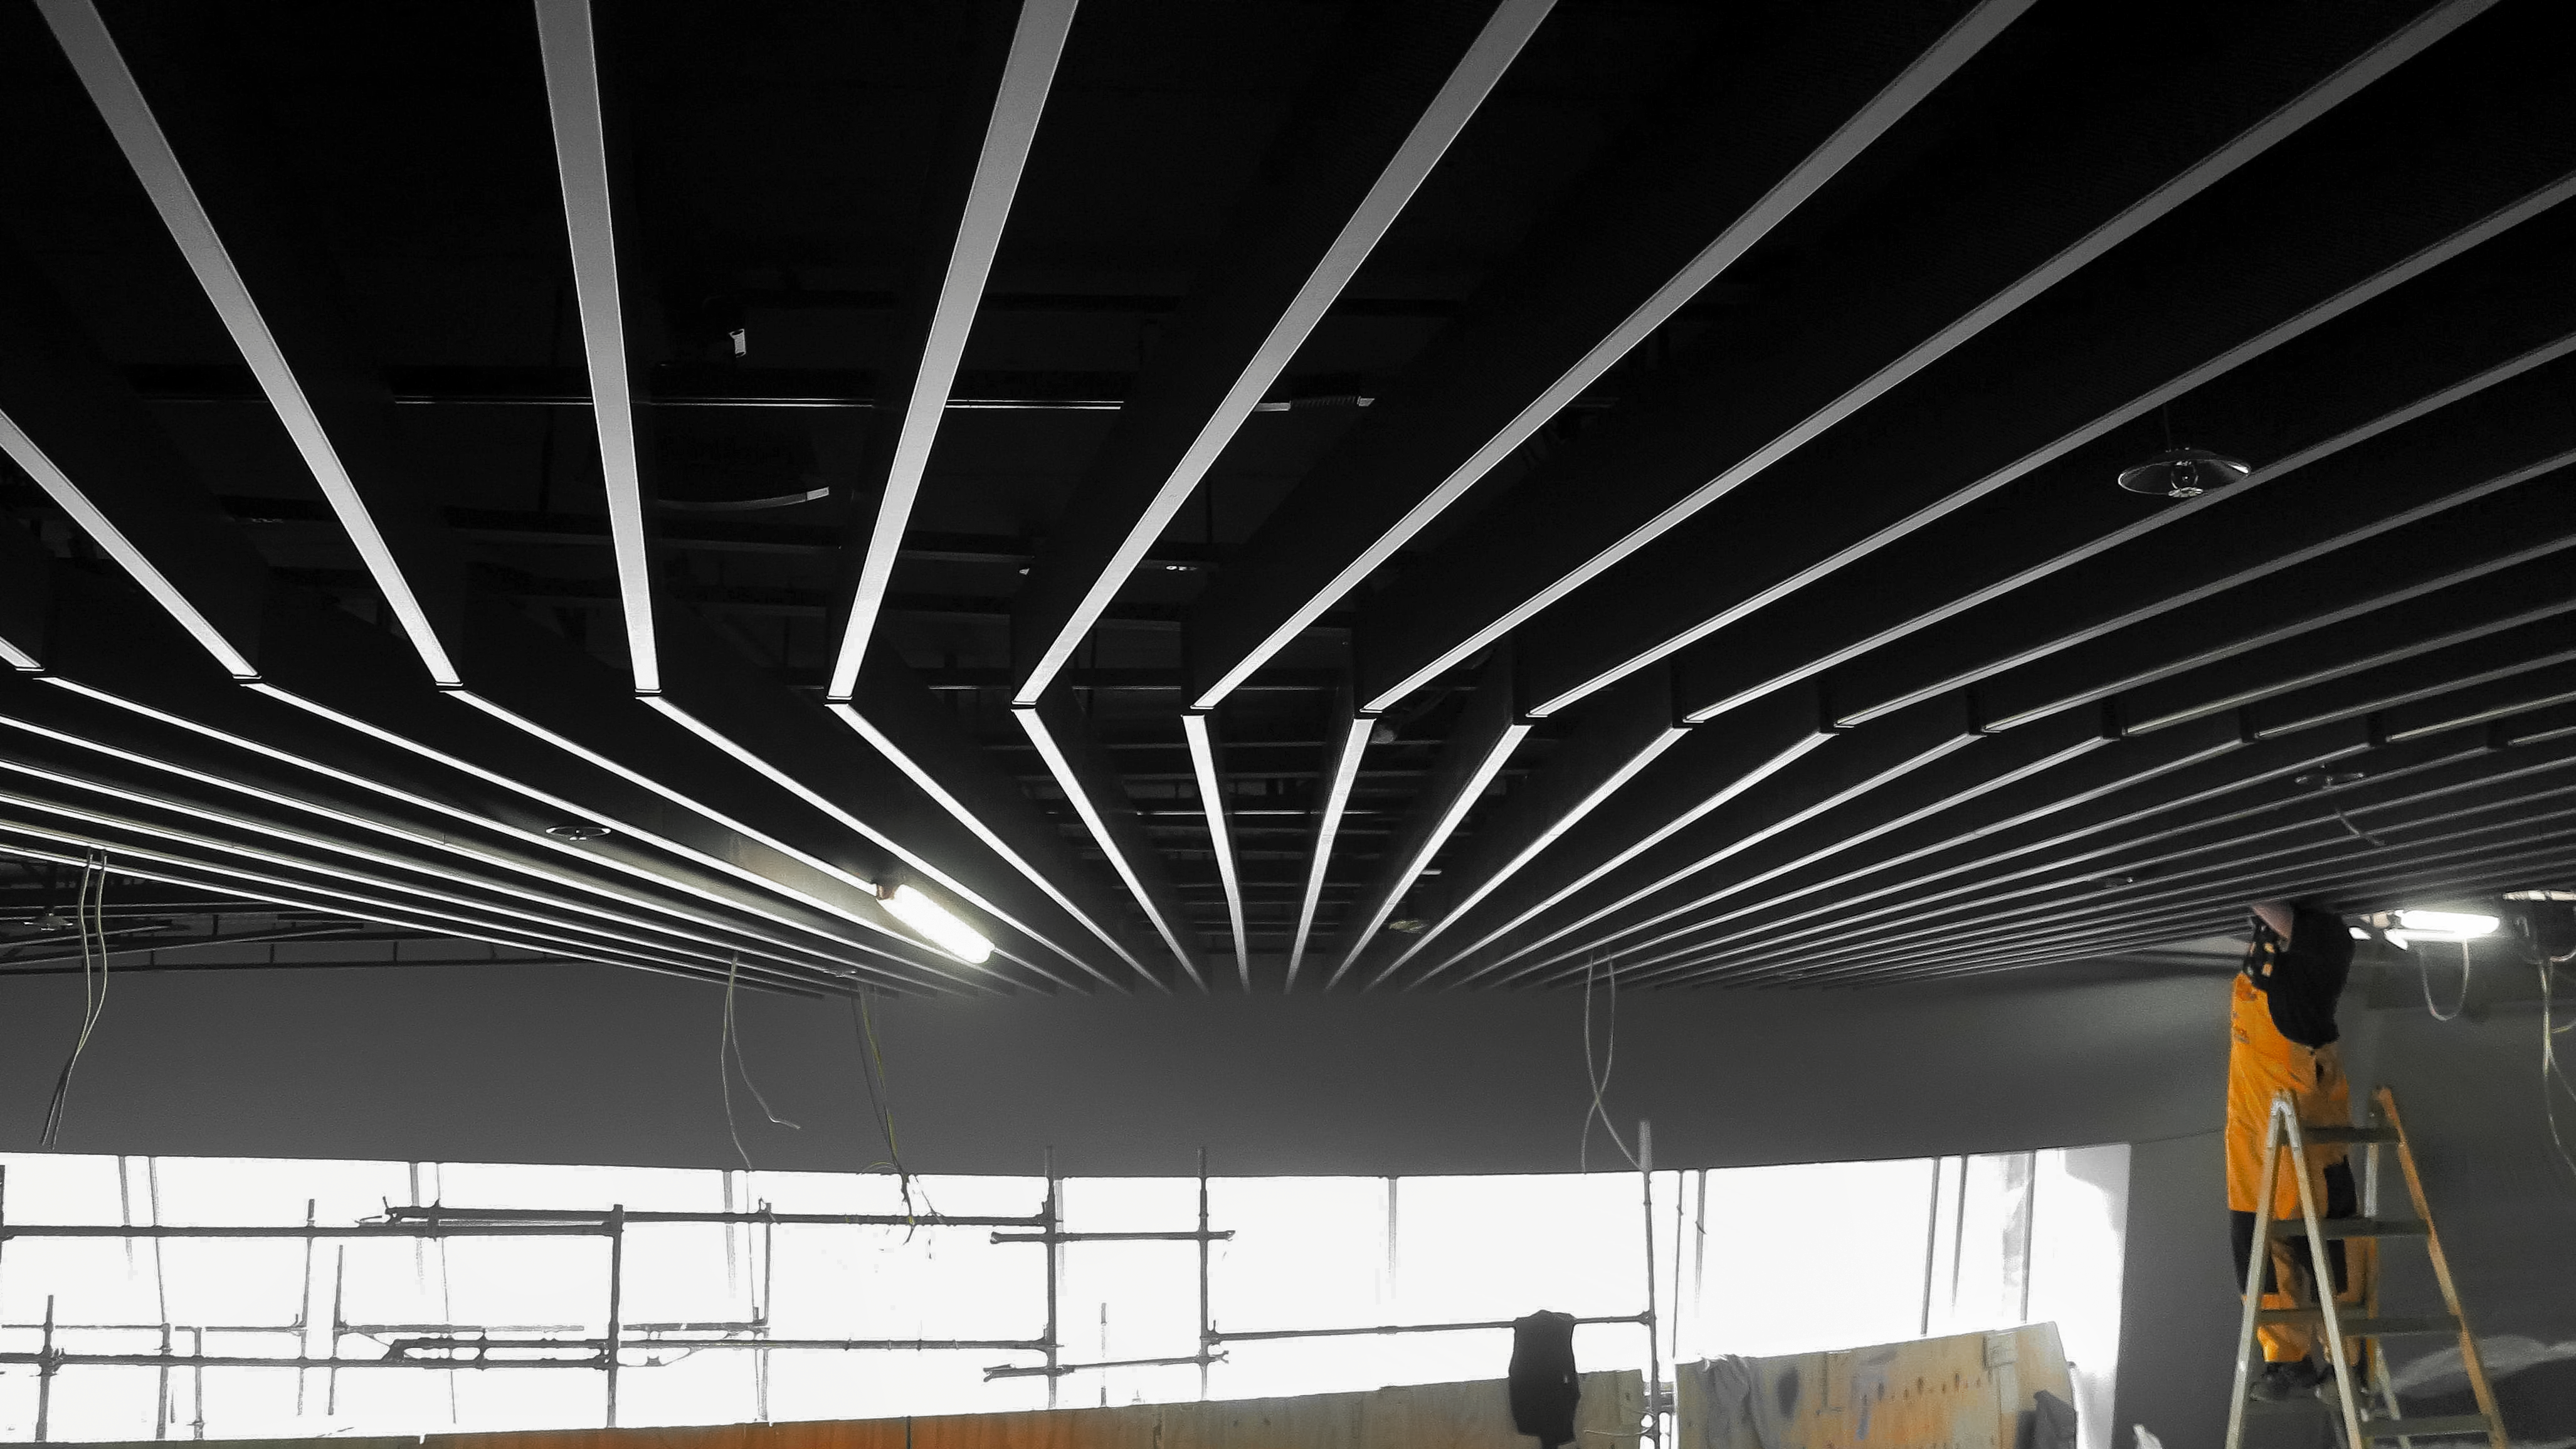

Building a Supernova

Photo taken during the construction of the ESO Supernova Planetarium & Visitor Centre.

Credit: ESO